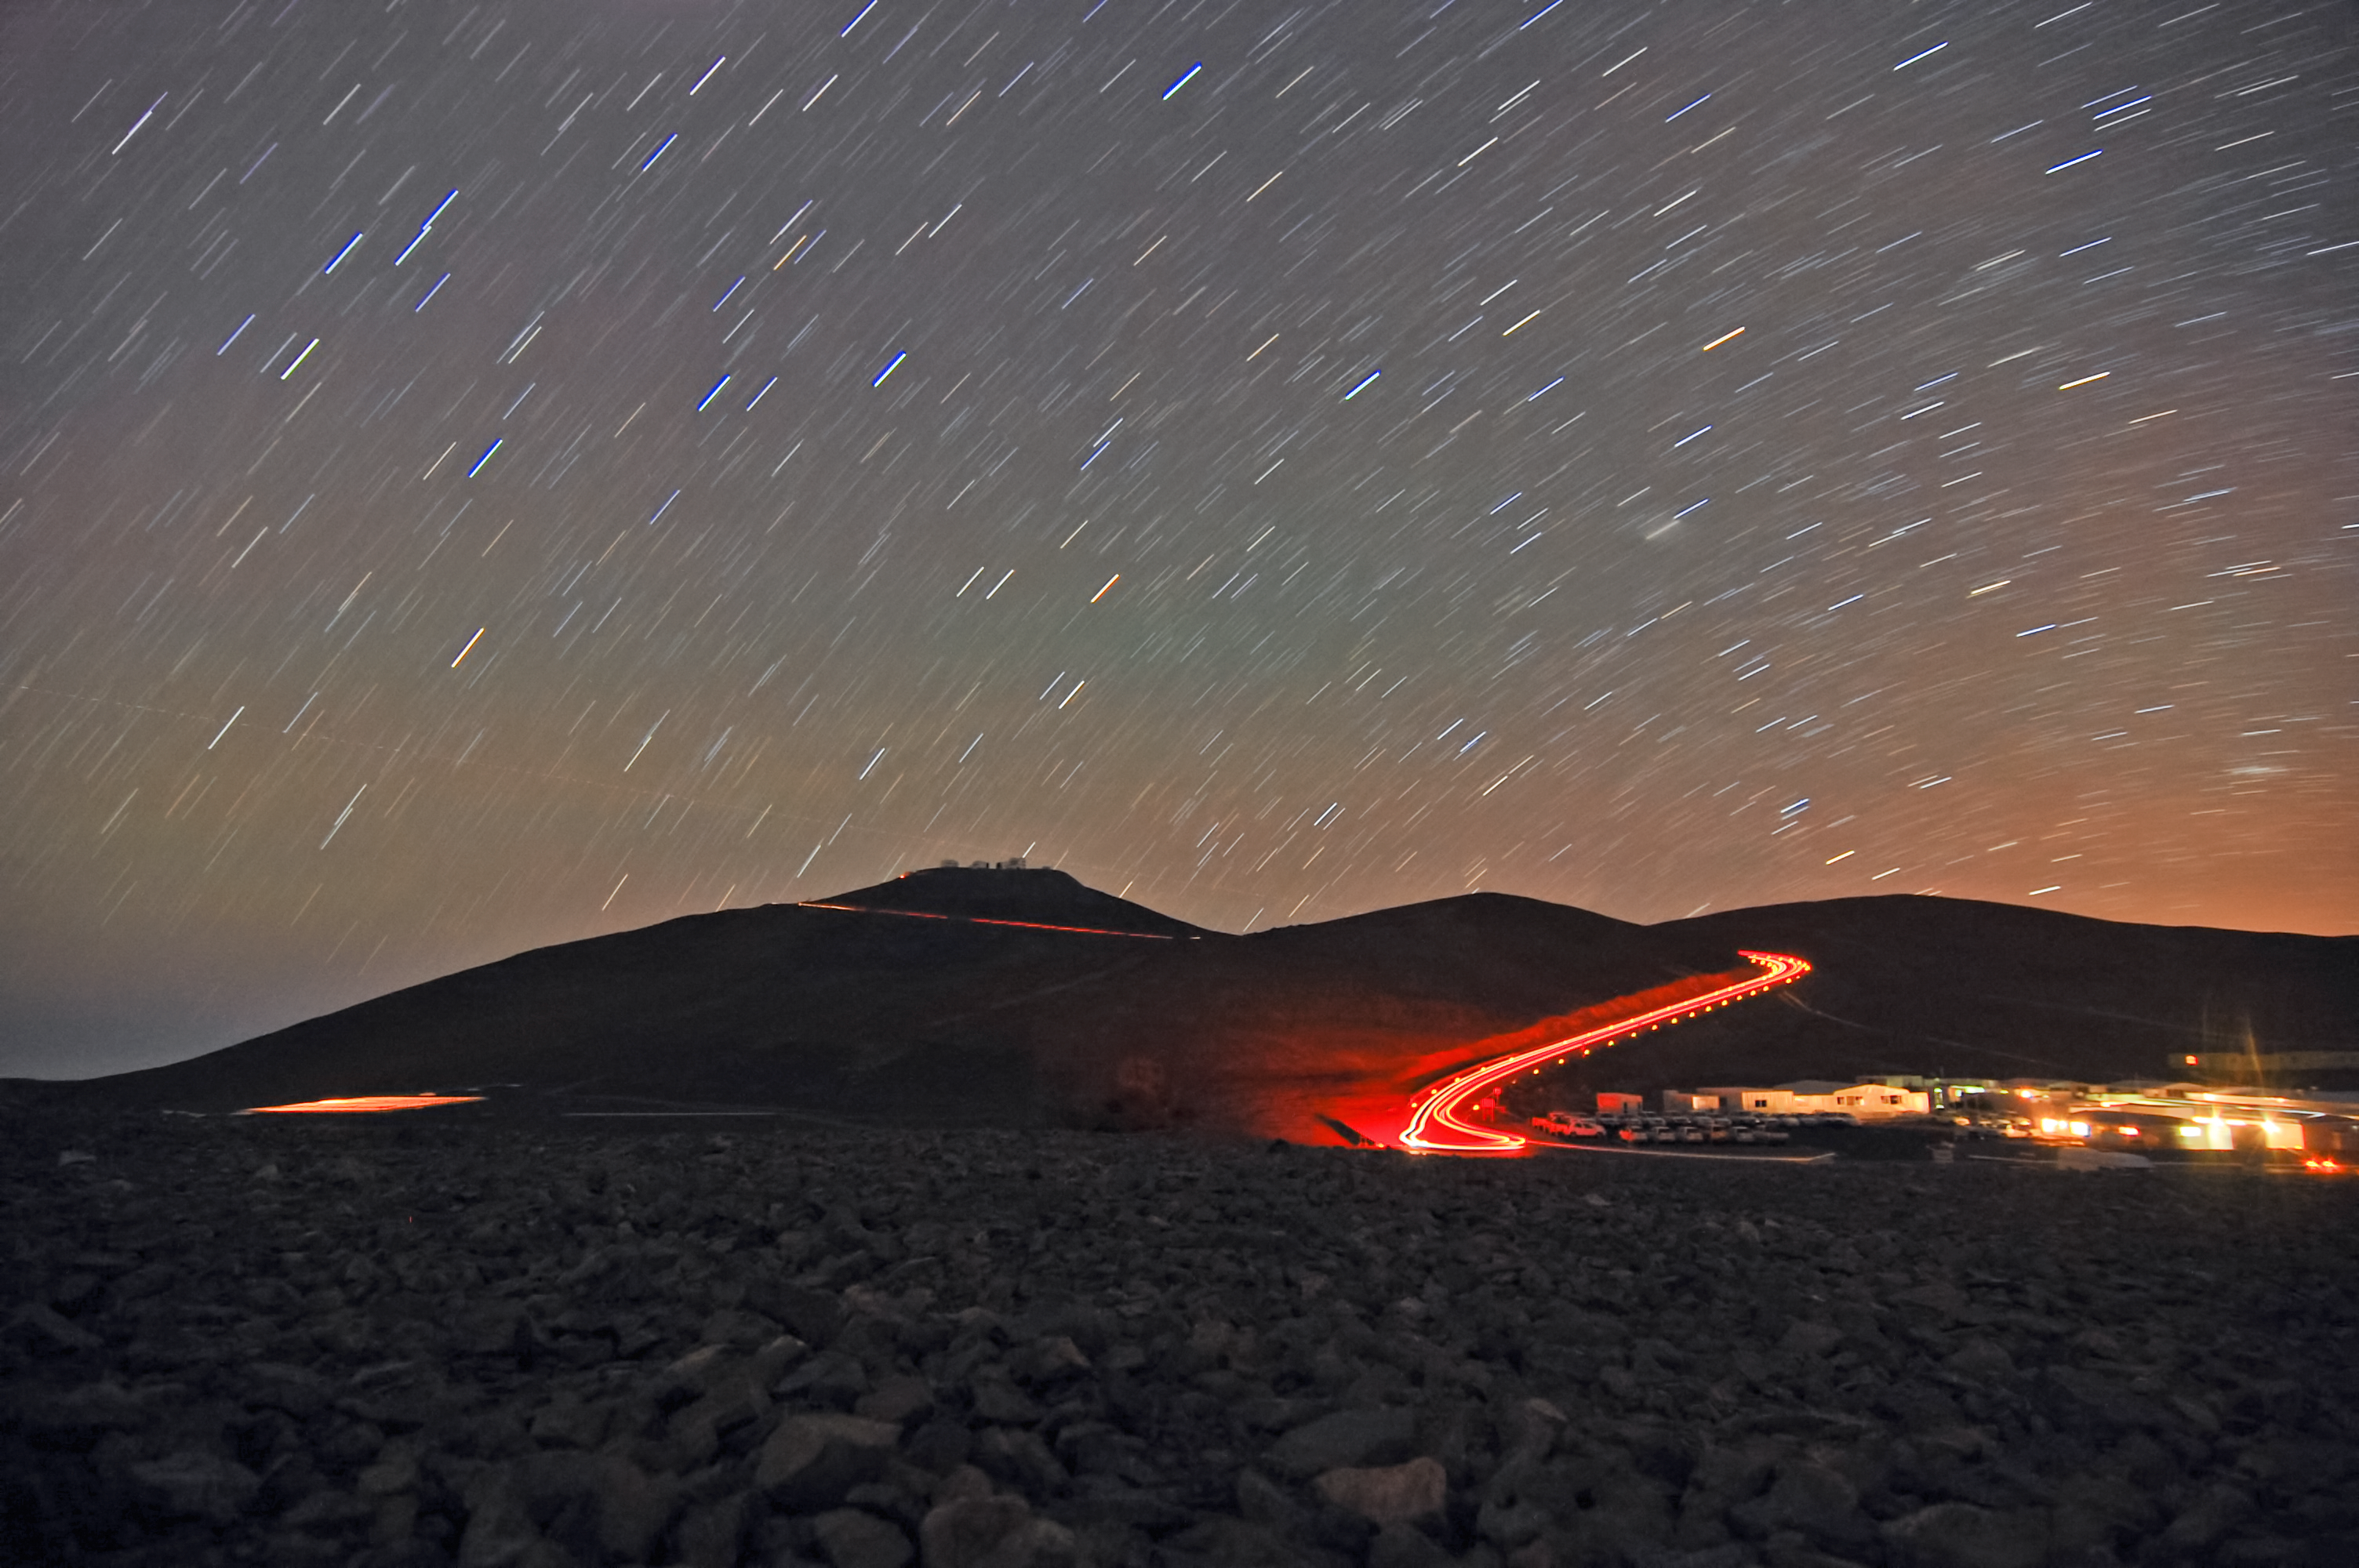

Road to the VLT

A low-light photograph taken at night showing the road leading to Paranal and the VLT.

Credit: G. Brammer/ESO